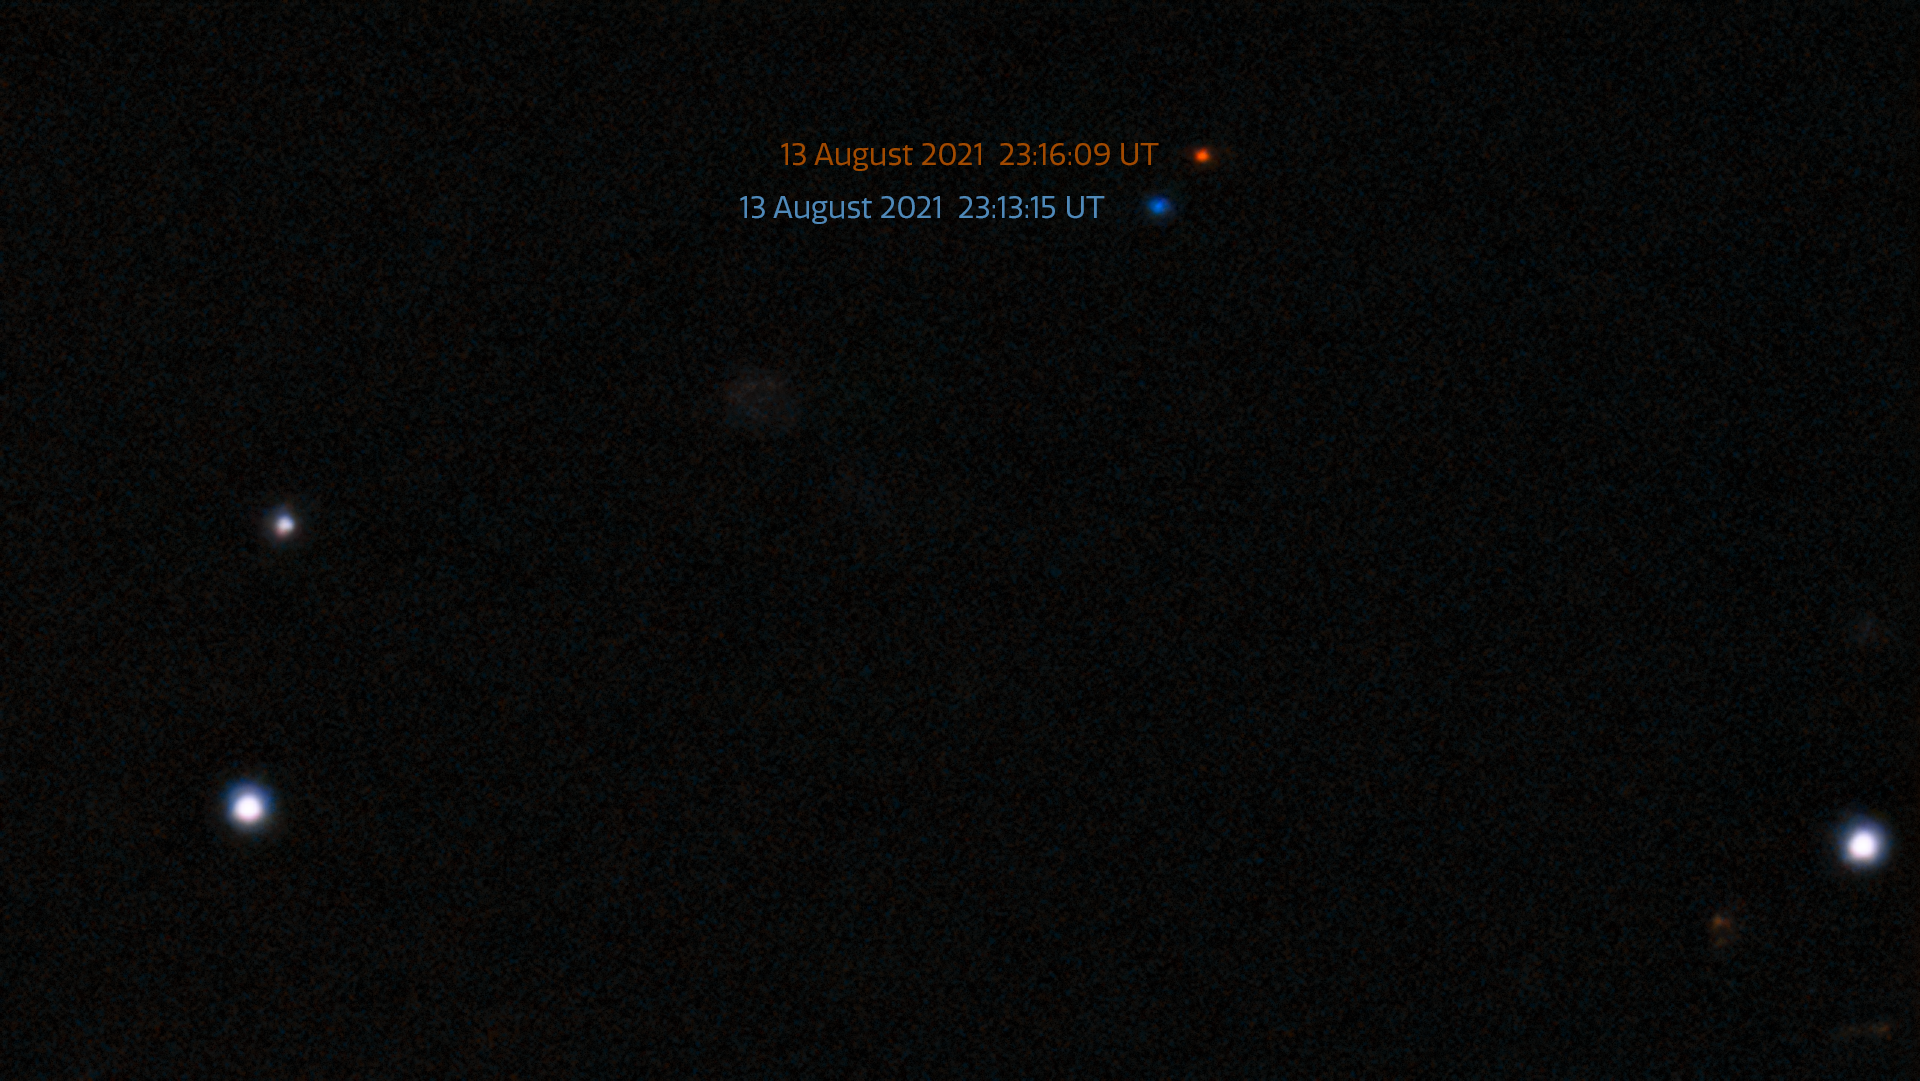

Discovery observations of 2021 PH27 from 13 August 2021 (annotated)

The fastest orbital period asteroid in the Solar System has been discovered at NOIRLab’s CTIO using the powerful 570-megapixel Dark Energy Camera (DECam) in Chile — the Sun’s new nearest neighbor.

The asteroid was imaged inside Mercury’s orbit and has been colored red and blue to show the two different times where it was imaged on the discovery night of 13 August 2021 — just three minutes apart.

Credit: CTIO/NOIRLab/NSF/DOE/DECam/AURA/S.S. Sheppard (Carnegie Institution of Science)